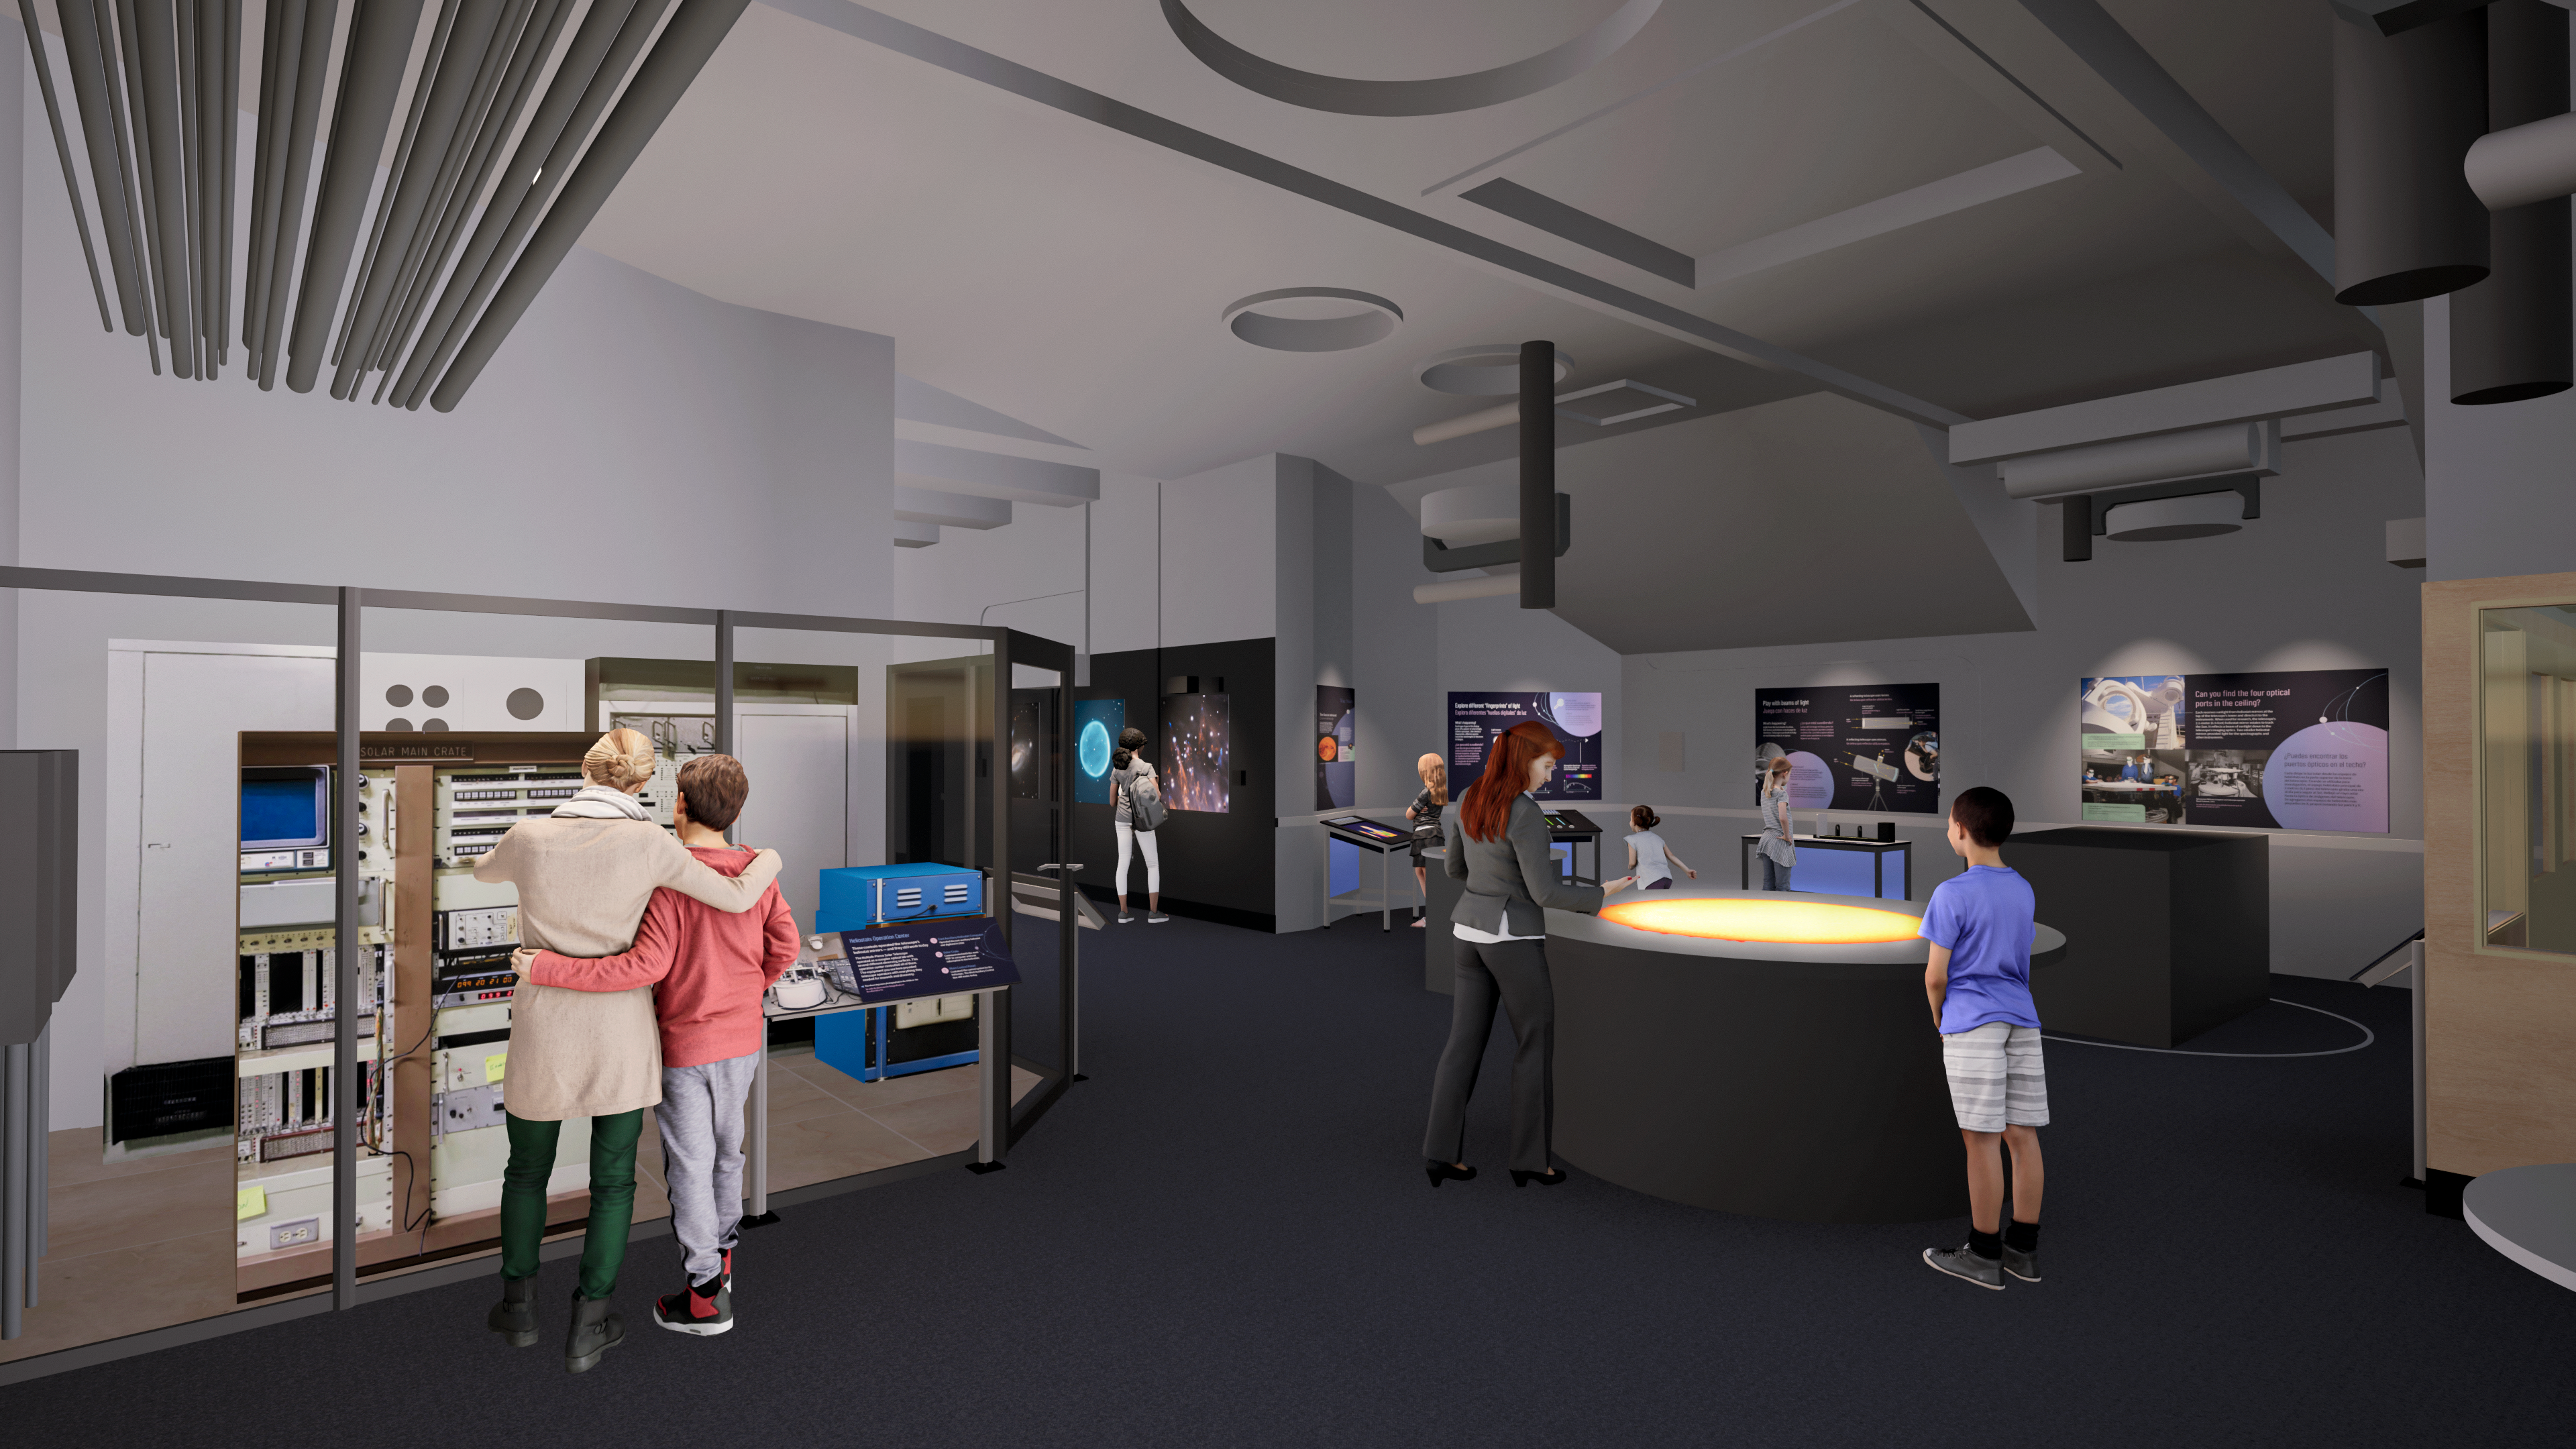

Windows On The Universe Center For Astronomy Outreach

The McMath-Pierce Solar Telescope at Kitt Peak National Observatory has been transformed into the Windows On The Universe Center For Astronomy Outreach.

Credit: KPNO/NOIRLab/NSF/AURA